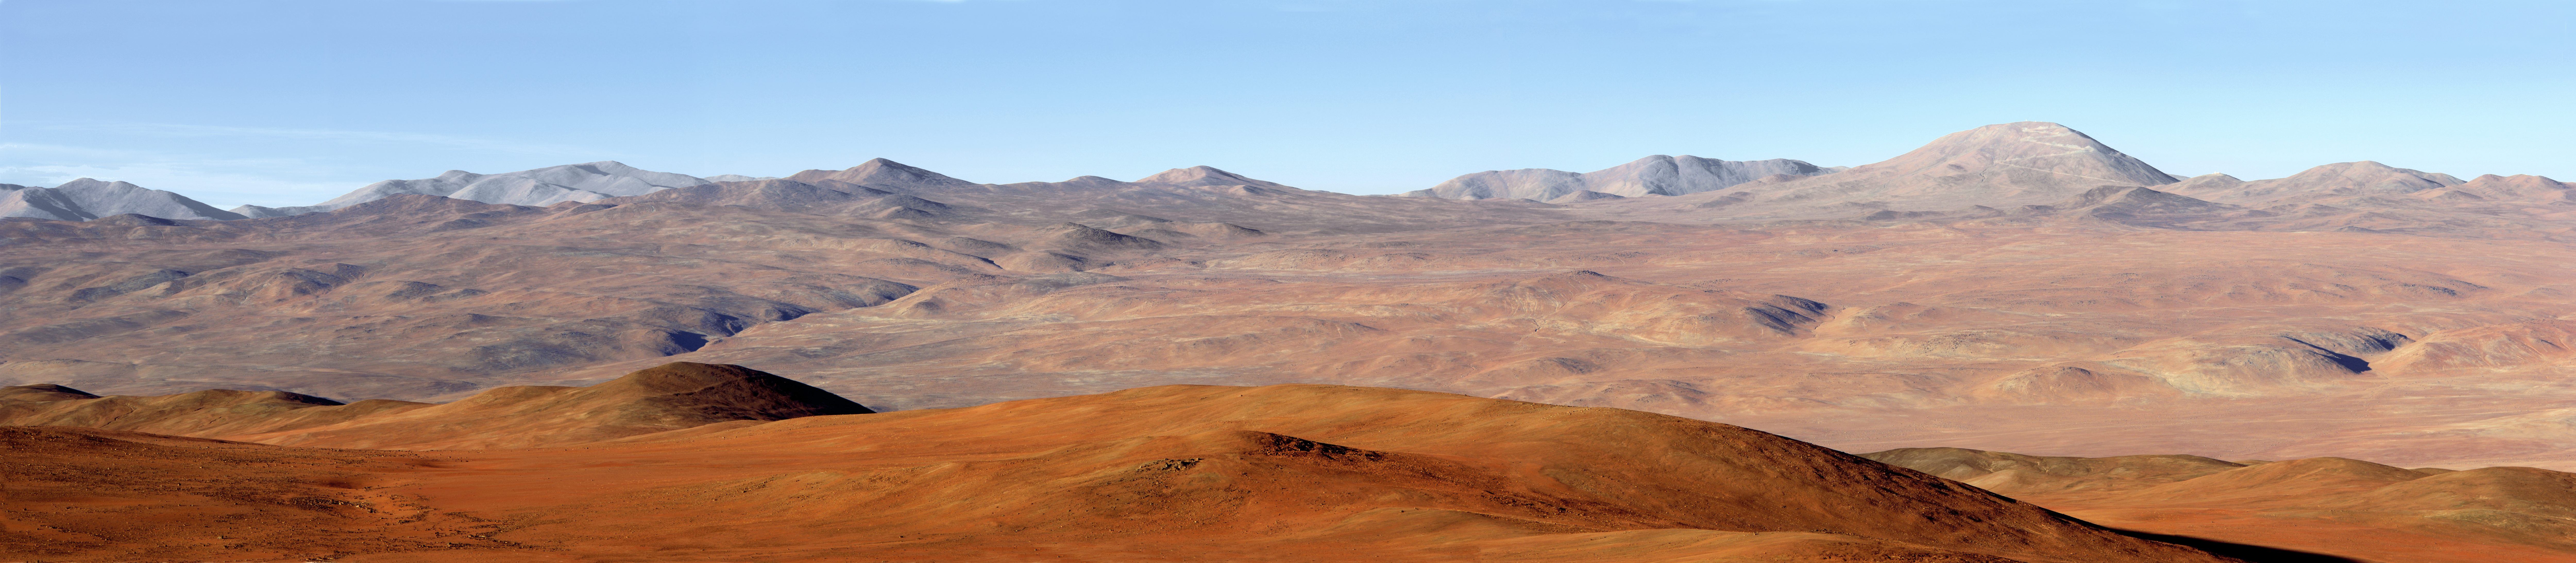

ELT site testing — Cerro Armazones / Chile

The above panorama shows a view of the Atacama Desert as seen from the ESO Paranal Observatory, home to the Very Large Telescope. To the right of the image, one can see the road leading to the summit of Cerro Armazones, a site located in Chile, and a possible home for the future Extremely Large Telescope (ELT).

The ELT programme office has studied half a dozen potential sites for the future ELT observatory, which, with its 40-metre-class diameter, will be the world’s biggest eye on the sky. Various aspects need to be considered in the site selection process. On the ELT Site Selection Advisory Committee’s final short list for the recommended site, Armazones is also the committee’s preferred site, because it has the best balance of sky quality across all aspects and can be operated in an integrated fashion with the existing Paranal Observatory.

Credit: ESO/S. Brunier